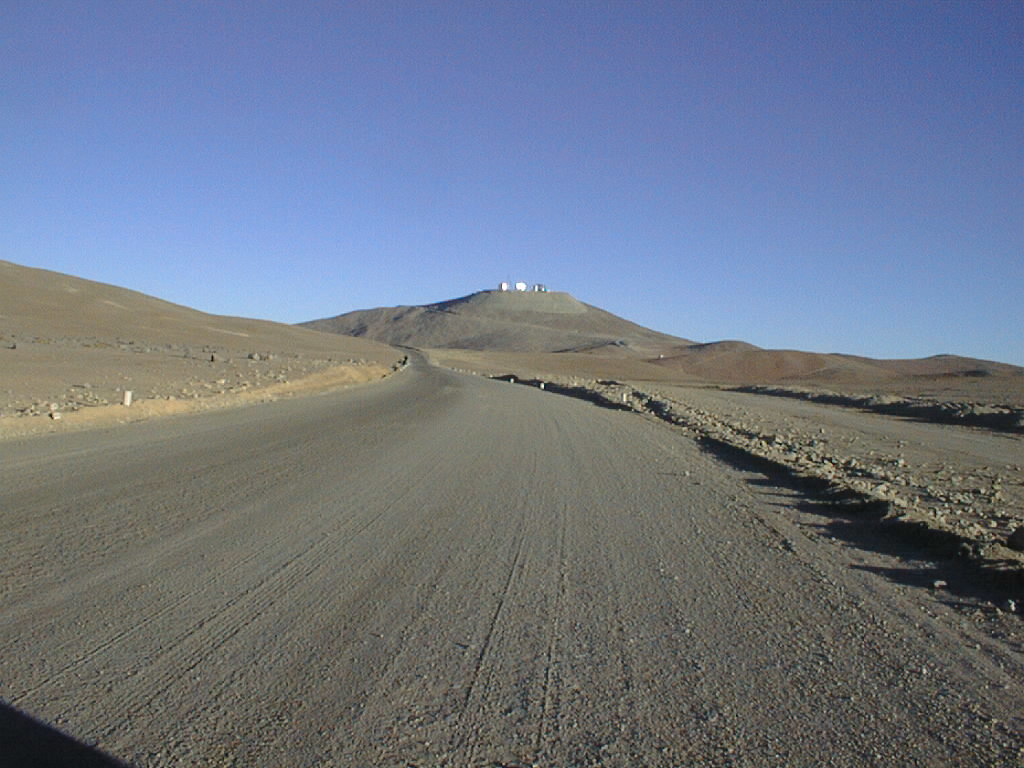

Paranal access road

In this photo, a stretch of the ESO-built access road to the top of the Paranal mountain is shown. This steep section is wide enough to ensure the safe passage of the very large parts of the telescope structures, including the 10-metre wide boxes with the fragile 8.2-m telescope mirrors.

Credit: ESO